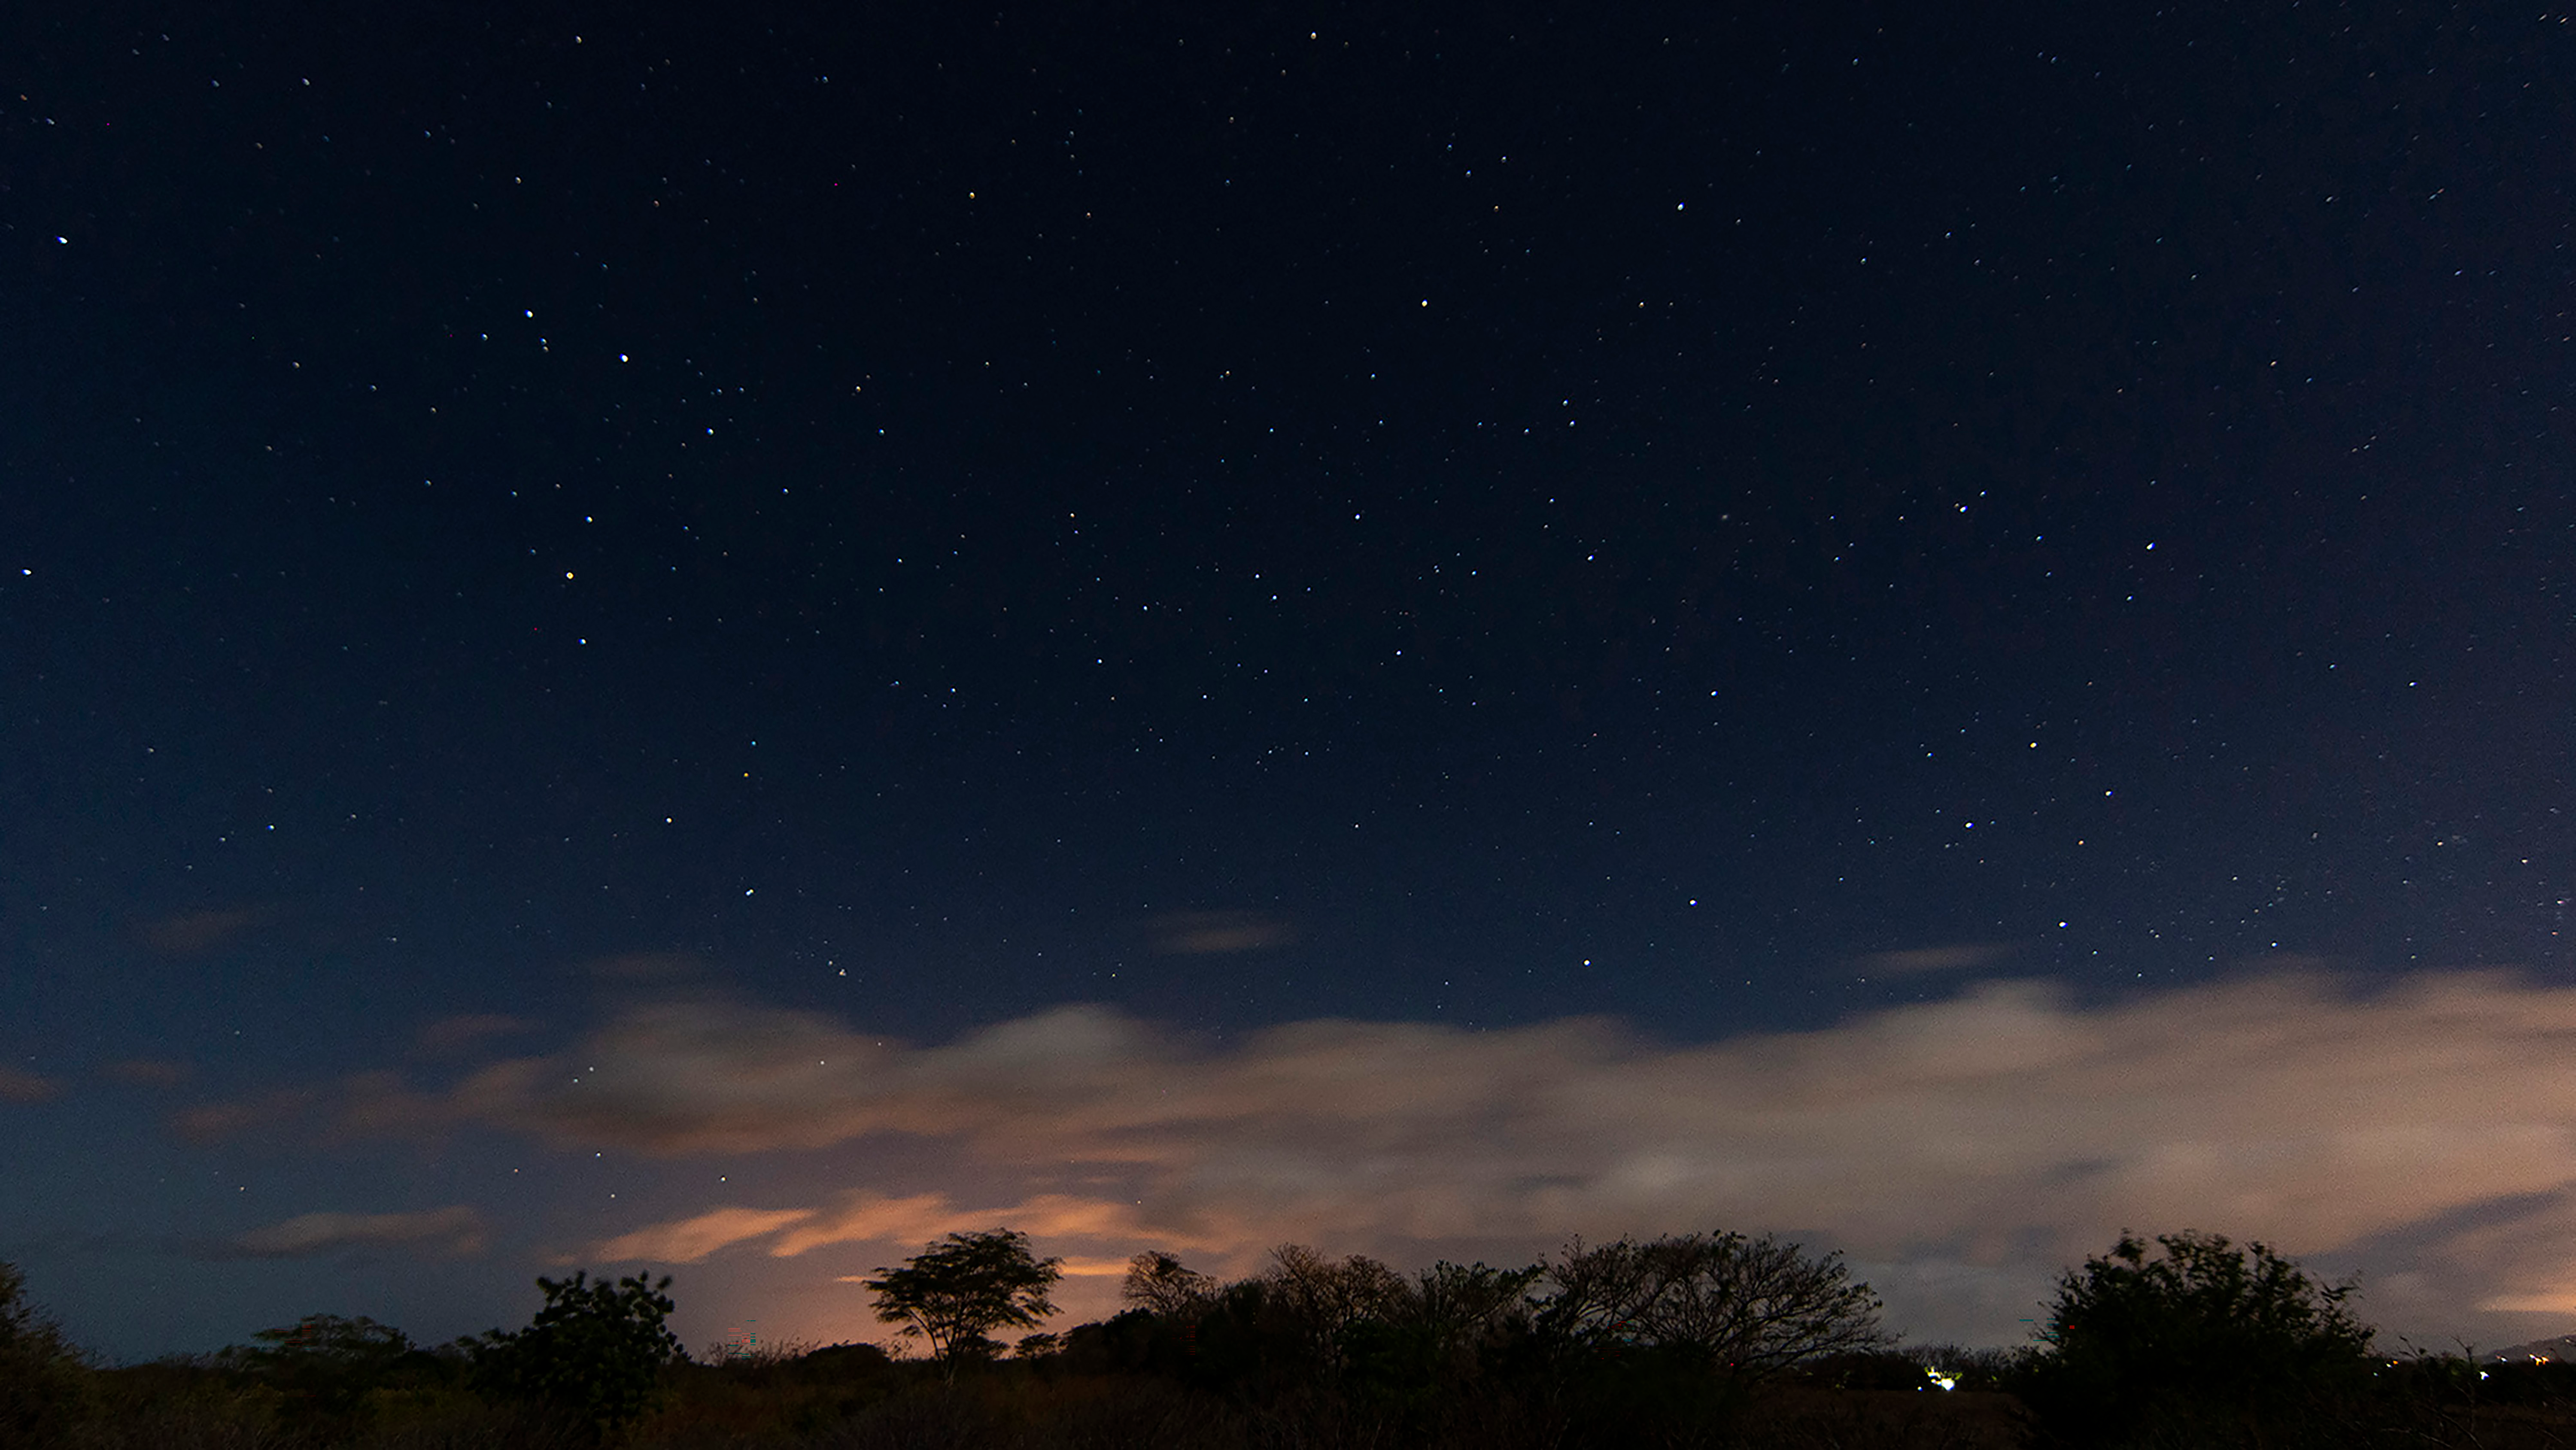

Sky Over the Town of Nindirí, in Masaya, Nicaragua

Image title: Sky Over the Town of Nindirí, in Masaya, Nicaragua
Author: René Antonio Urroz Álvarez
Country: Nicaragua

This image was taken in Tisma, Nicaragua, in April 2022 during a night illuminated by the Moon. Still, some constellations are visible, but the Milky Way, which runs through the image with some of its brightest regions, hides in the celestial background, partially obscured by terrestrial clouds.

The Scorpion, one of the constellations of the Zodiac, is seen on the left side. We can first spot the brightest star, Antares, in the middle of a group of three in an asterism that looks like the stem of a flower growing from the clouds upwards. Its petals are the head of the scorpion. In the brightness of moonlight, the orange colour of Antares is not clearly visible. The three stars that comprise the head of the scorpion are called Acrab, Dschubba and Fang. They were recently named by the IAU in order to show the global diversity of constellations. Acrab is the Arabic term for the scorpion and Fang (The Room) is the name of the Chinese constellation made out of these stars. The Scorpion’s tail extends to the bottom of the image with the sting just above the horizon in the gap between clouds.

The constellation Centaurus is visible in the middle of this image. We can first recognise Crux and the two pointer stars, Alpha and Beta Centauri right above the clouds. The pointers are the front hooves of the centaur, while the stars of Crux were originally (before Christanity, in antiquity) considered one of the rear legs of the centaur. The stars in the front hooves are Rigil Kentaurus (mixed Arabic and Latin meaning The Foot of the Centaur), to the left, and Hadar, to the right. With Crux at the rear they comprise the legs of the mythological creature’s horse body. The humanoid torso is represented by two bright stars on the shoulders and three fainter stars for the head. The star tale says that this figure represents Chiron, the only decent one among the centaurs who was well educated and the teacher of all great heroes.

The Christian navigators who sailed to the New World around 1500 used these asterisms, although they had never seen them before in Europe. These included explorer Amerigo Vespucci whose name was given to the continent America. His shipmate Andrea Corsali, who came from Florence, where the poet Dante Alighieri was famous for his Divine Comedy written two centuries earlier, was reminded of Dante's poem by the four bright stars of Crux. It was probably in this context that they happened to invent the constellation Crux. Originally, the navigators only used the asterism for practical purposes but some time later, in the period of Christian religious wars between several new churches, celestial cartographers used the cross as a symbol of unity and against war.

Also see image in Zenodo: https://doi.org/10.5281/zenodo.7425594

Credit: René Antonio Urroz Álvarez/IAU OAE